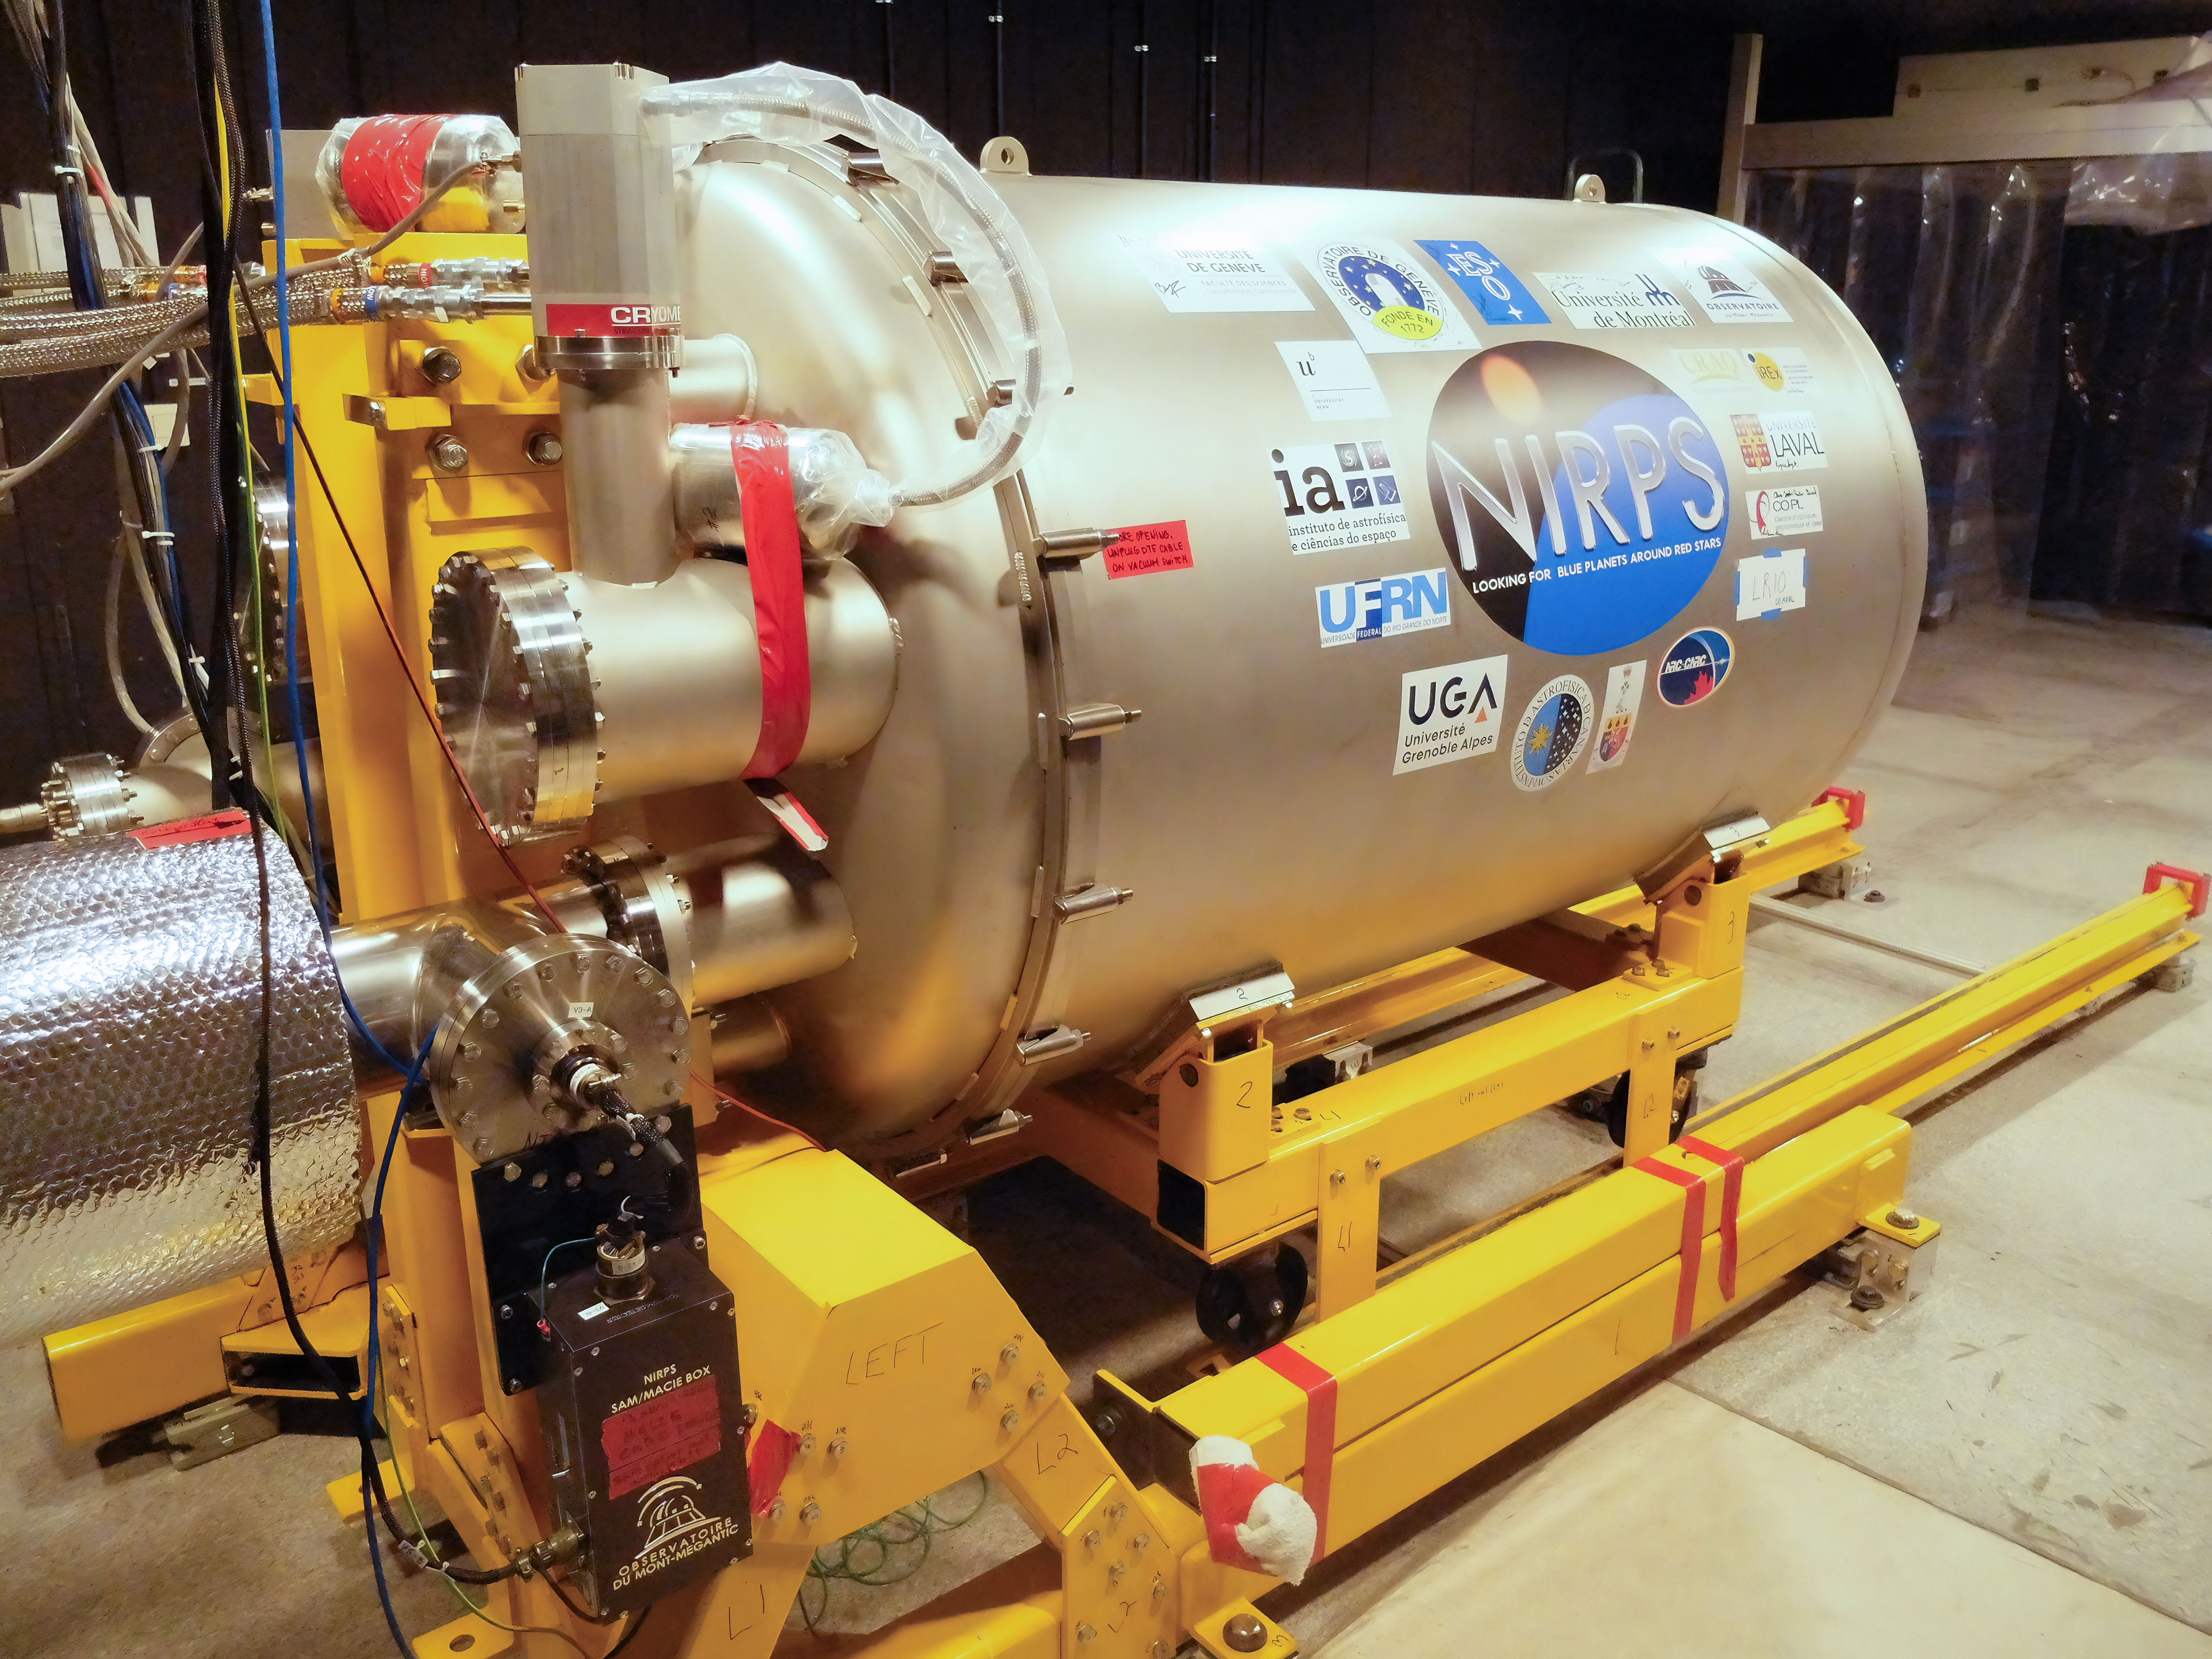

NIRPS cooling system

To be able to operate in the infrared, the Near Infrared Planet Searcher (NIRPS) instrument needs to be kept extremely cool, to prevent heat from interfering with the observations. Here we see the cylindrical cryogenic chamber within which the instrument's optical parts are installed. The cryogenic chamber keeps the components in a vacuum environment and cooled down to a freezing -190 degrees Celsius. NIRPS, which is installed on ESO's 3.6-metre telescope, had first light in mid-2022.

Credit: F. Bouchy (Observatoire de Genève)/NIRPS consortium/ESO